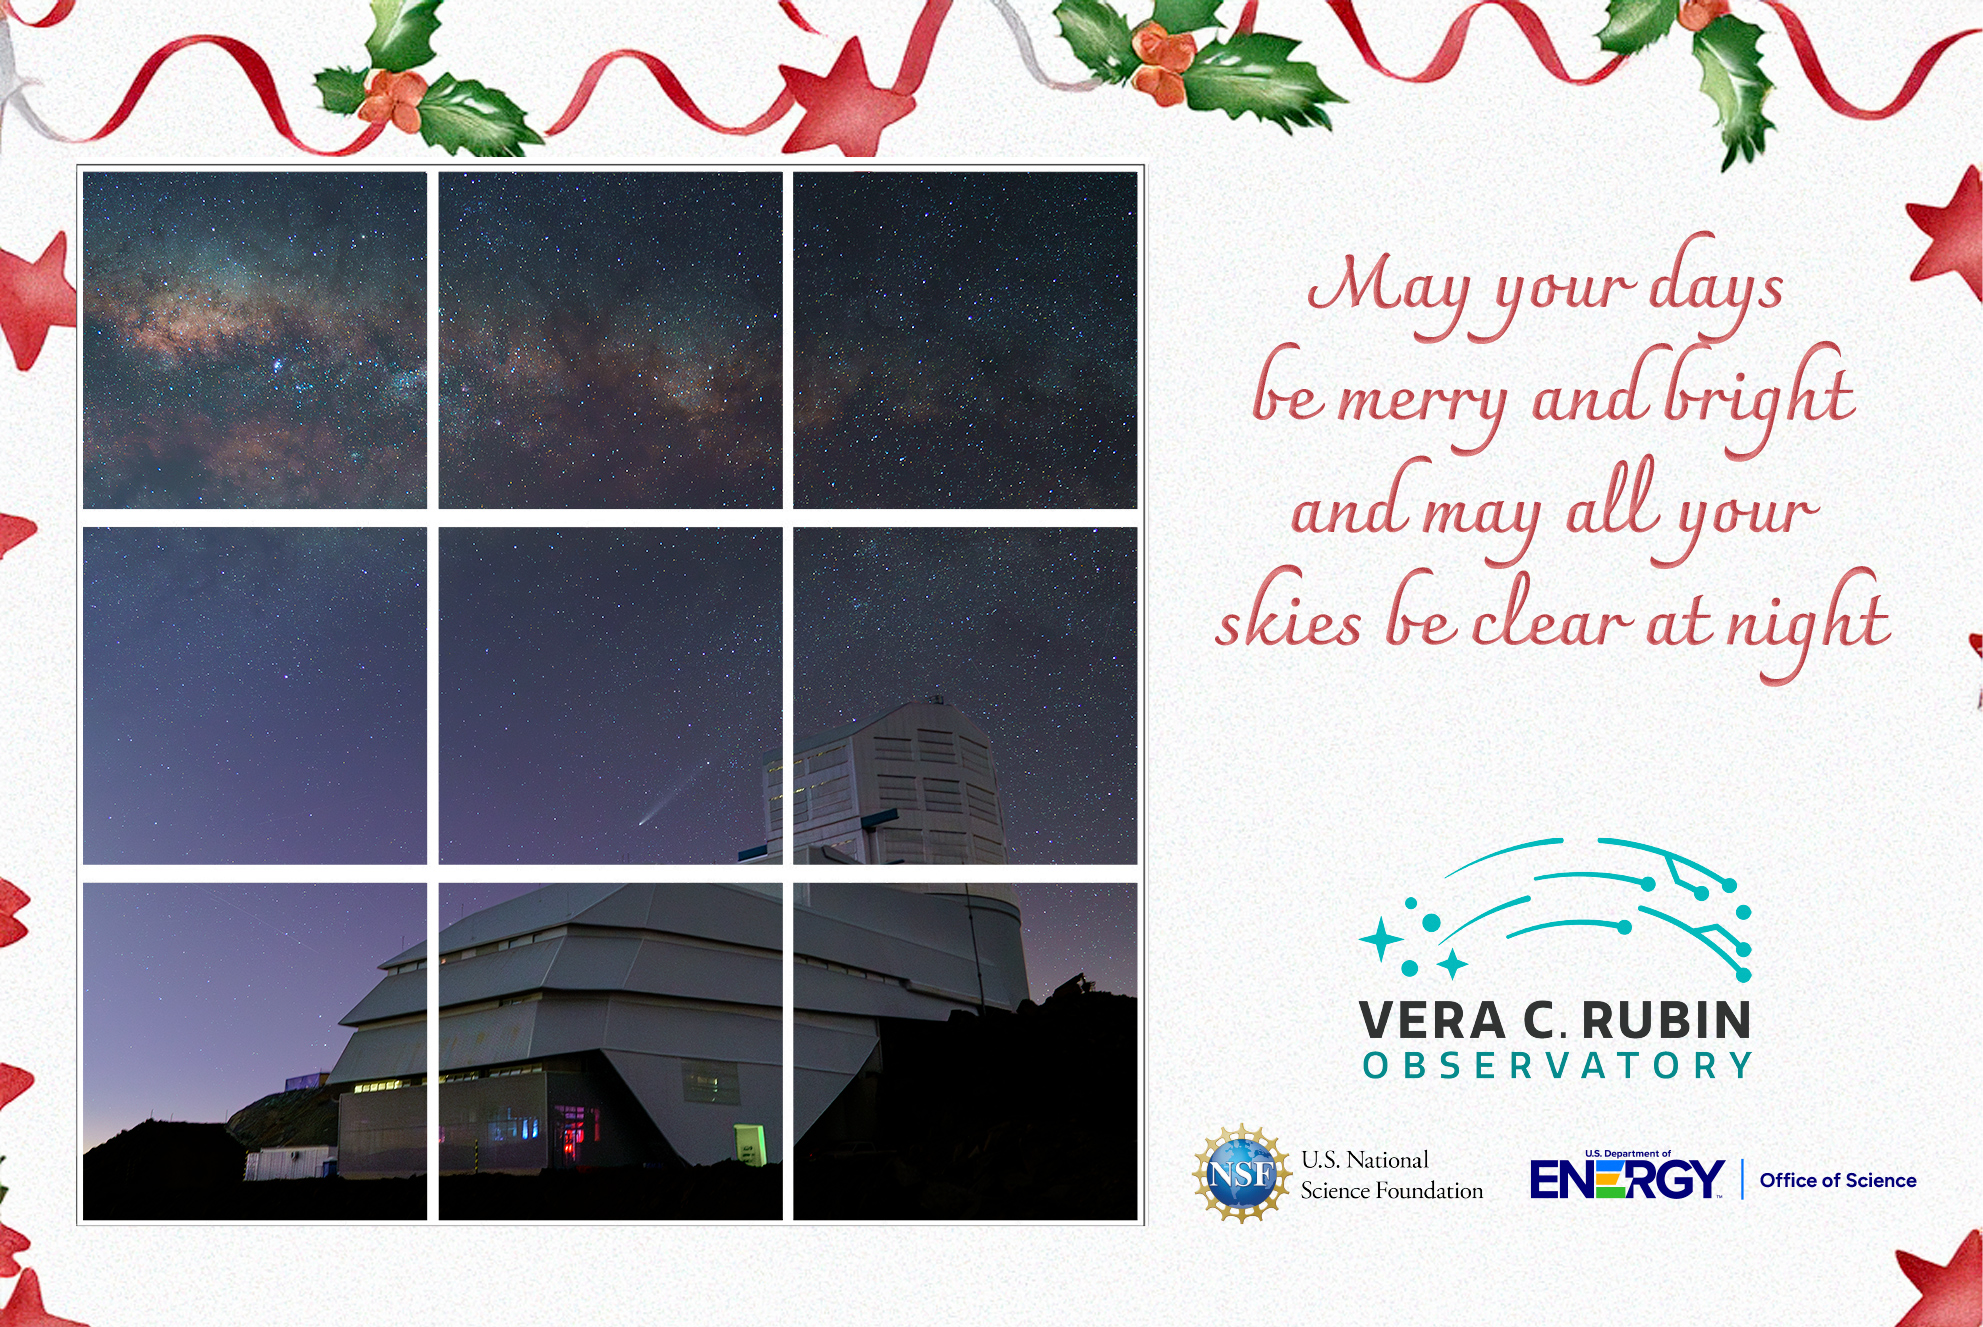

2024 Rubin Holiday Card

Happy holidays from Rubin Observatory!

Credit: RubinObs/NOIRLab/SLAC/DOE/NSF/AURA